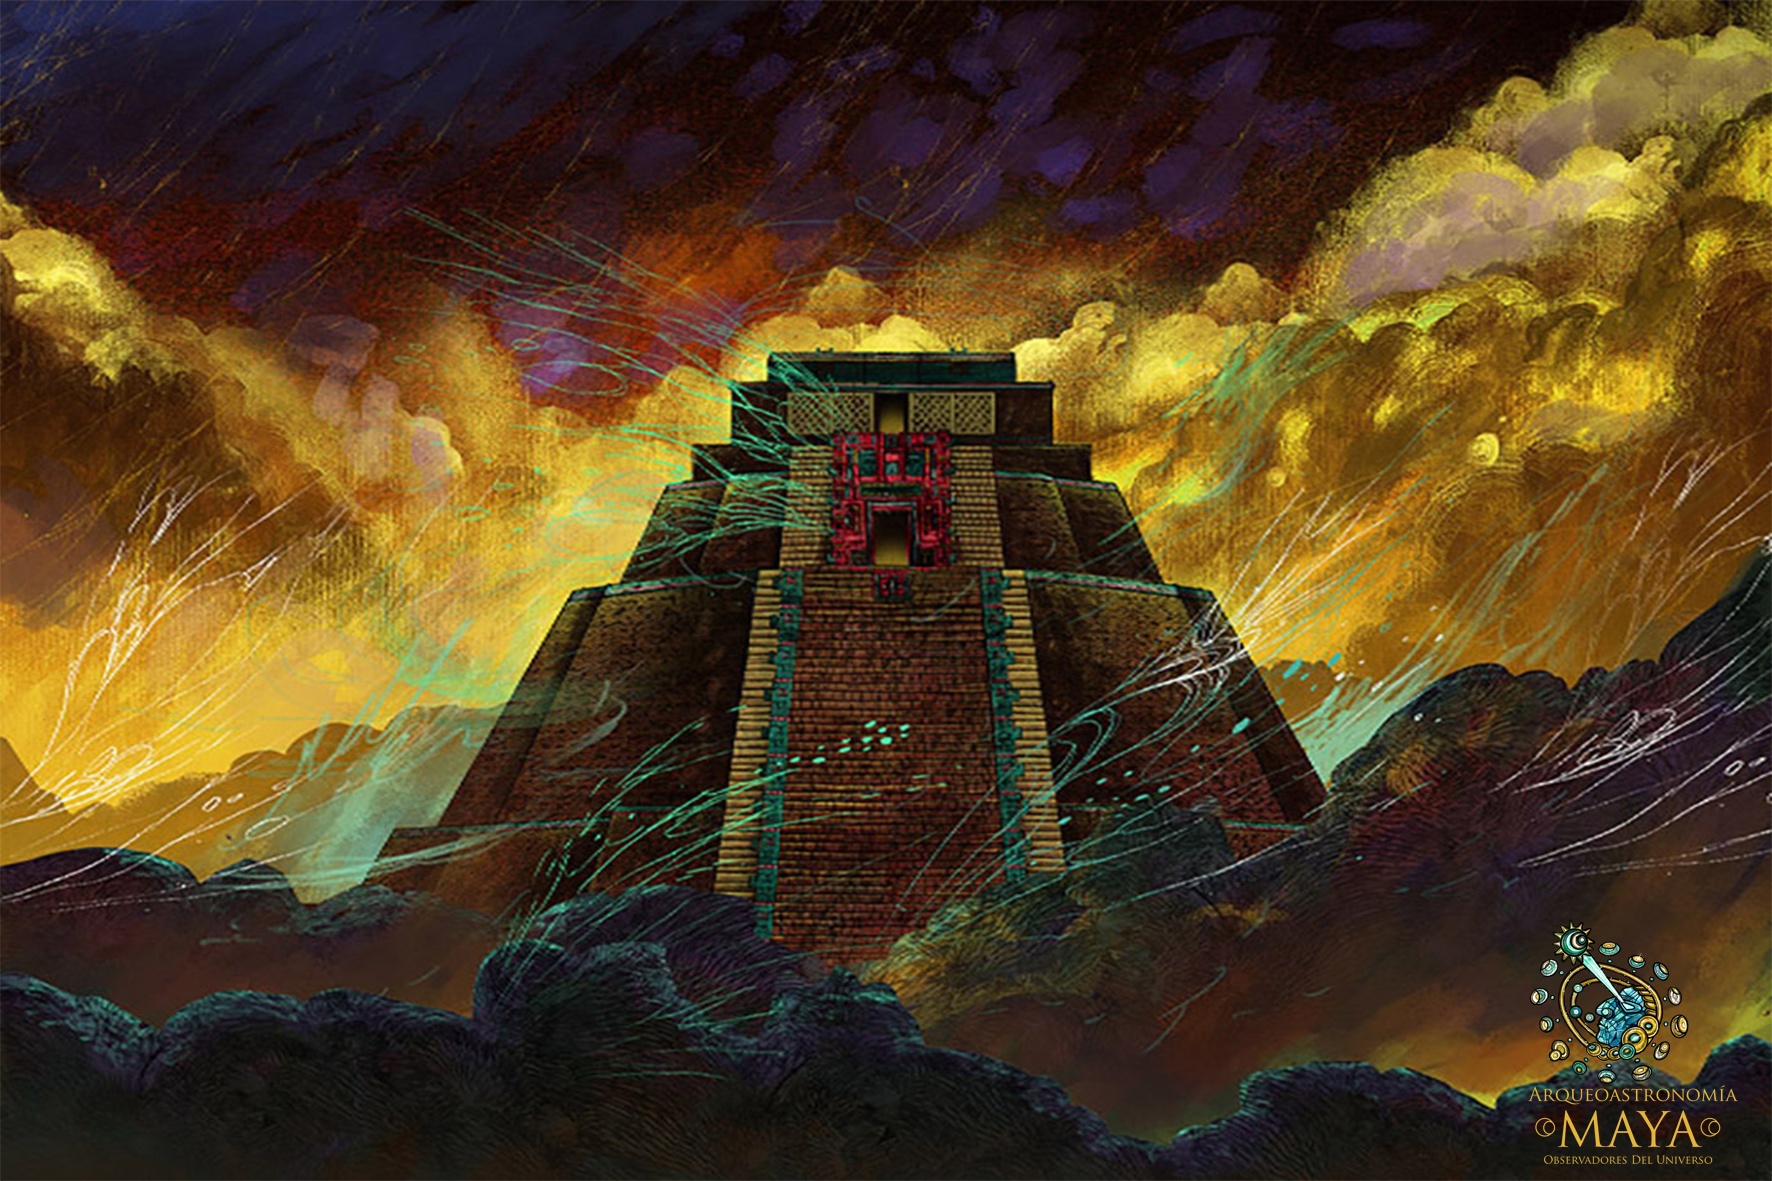

Postcard Arqueoastronomía Maya

Credit: Frutos Digitales/ESO